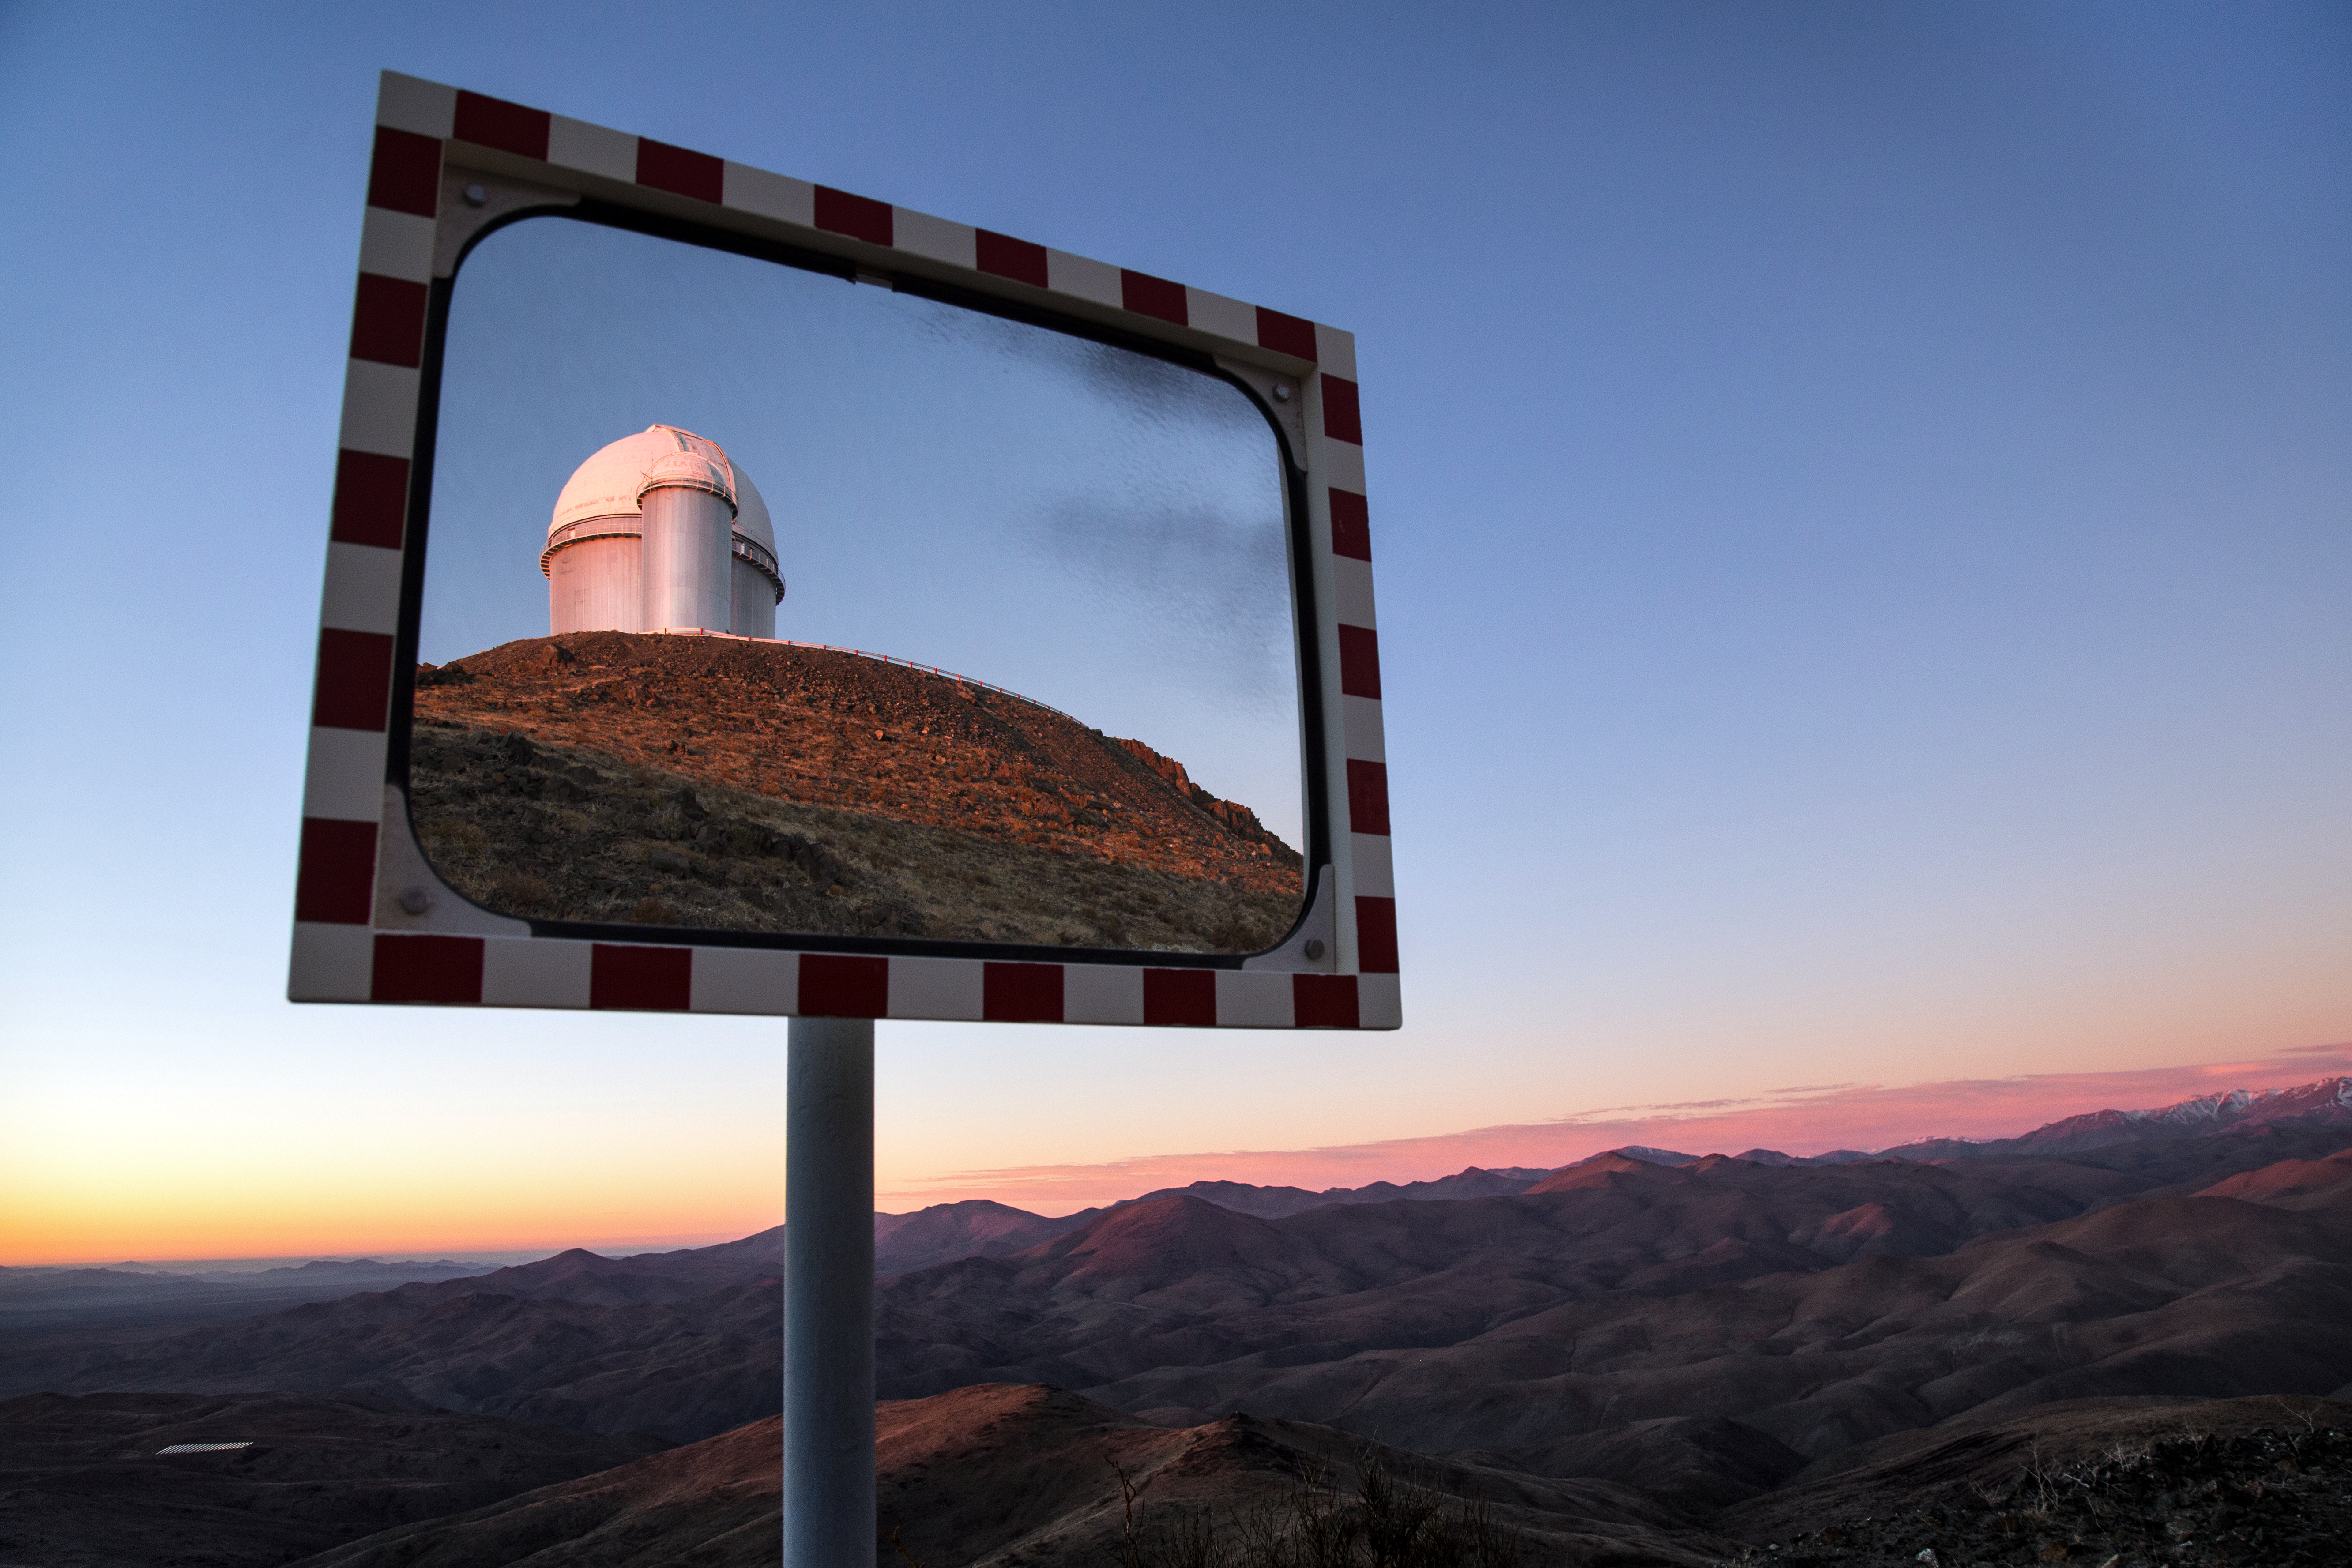

View of the ESO 3.6-metre telescope

A road-side view from ESO's La Silla Observatory, showcasing the ESO 3.6-metre telescope — which is currently host to HARPS, the High Accuracy Radial velocity Planet Searcher, the world's foremost exoplanet hunter — and the Coudé Auxiliary Telescope (CAT), which is now decommissioned but was once used for many different types of astronomical observations, including measuring the ages of ancient stars.

Credit: L. Zychova/ESO